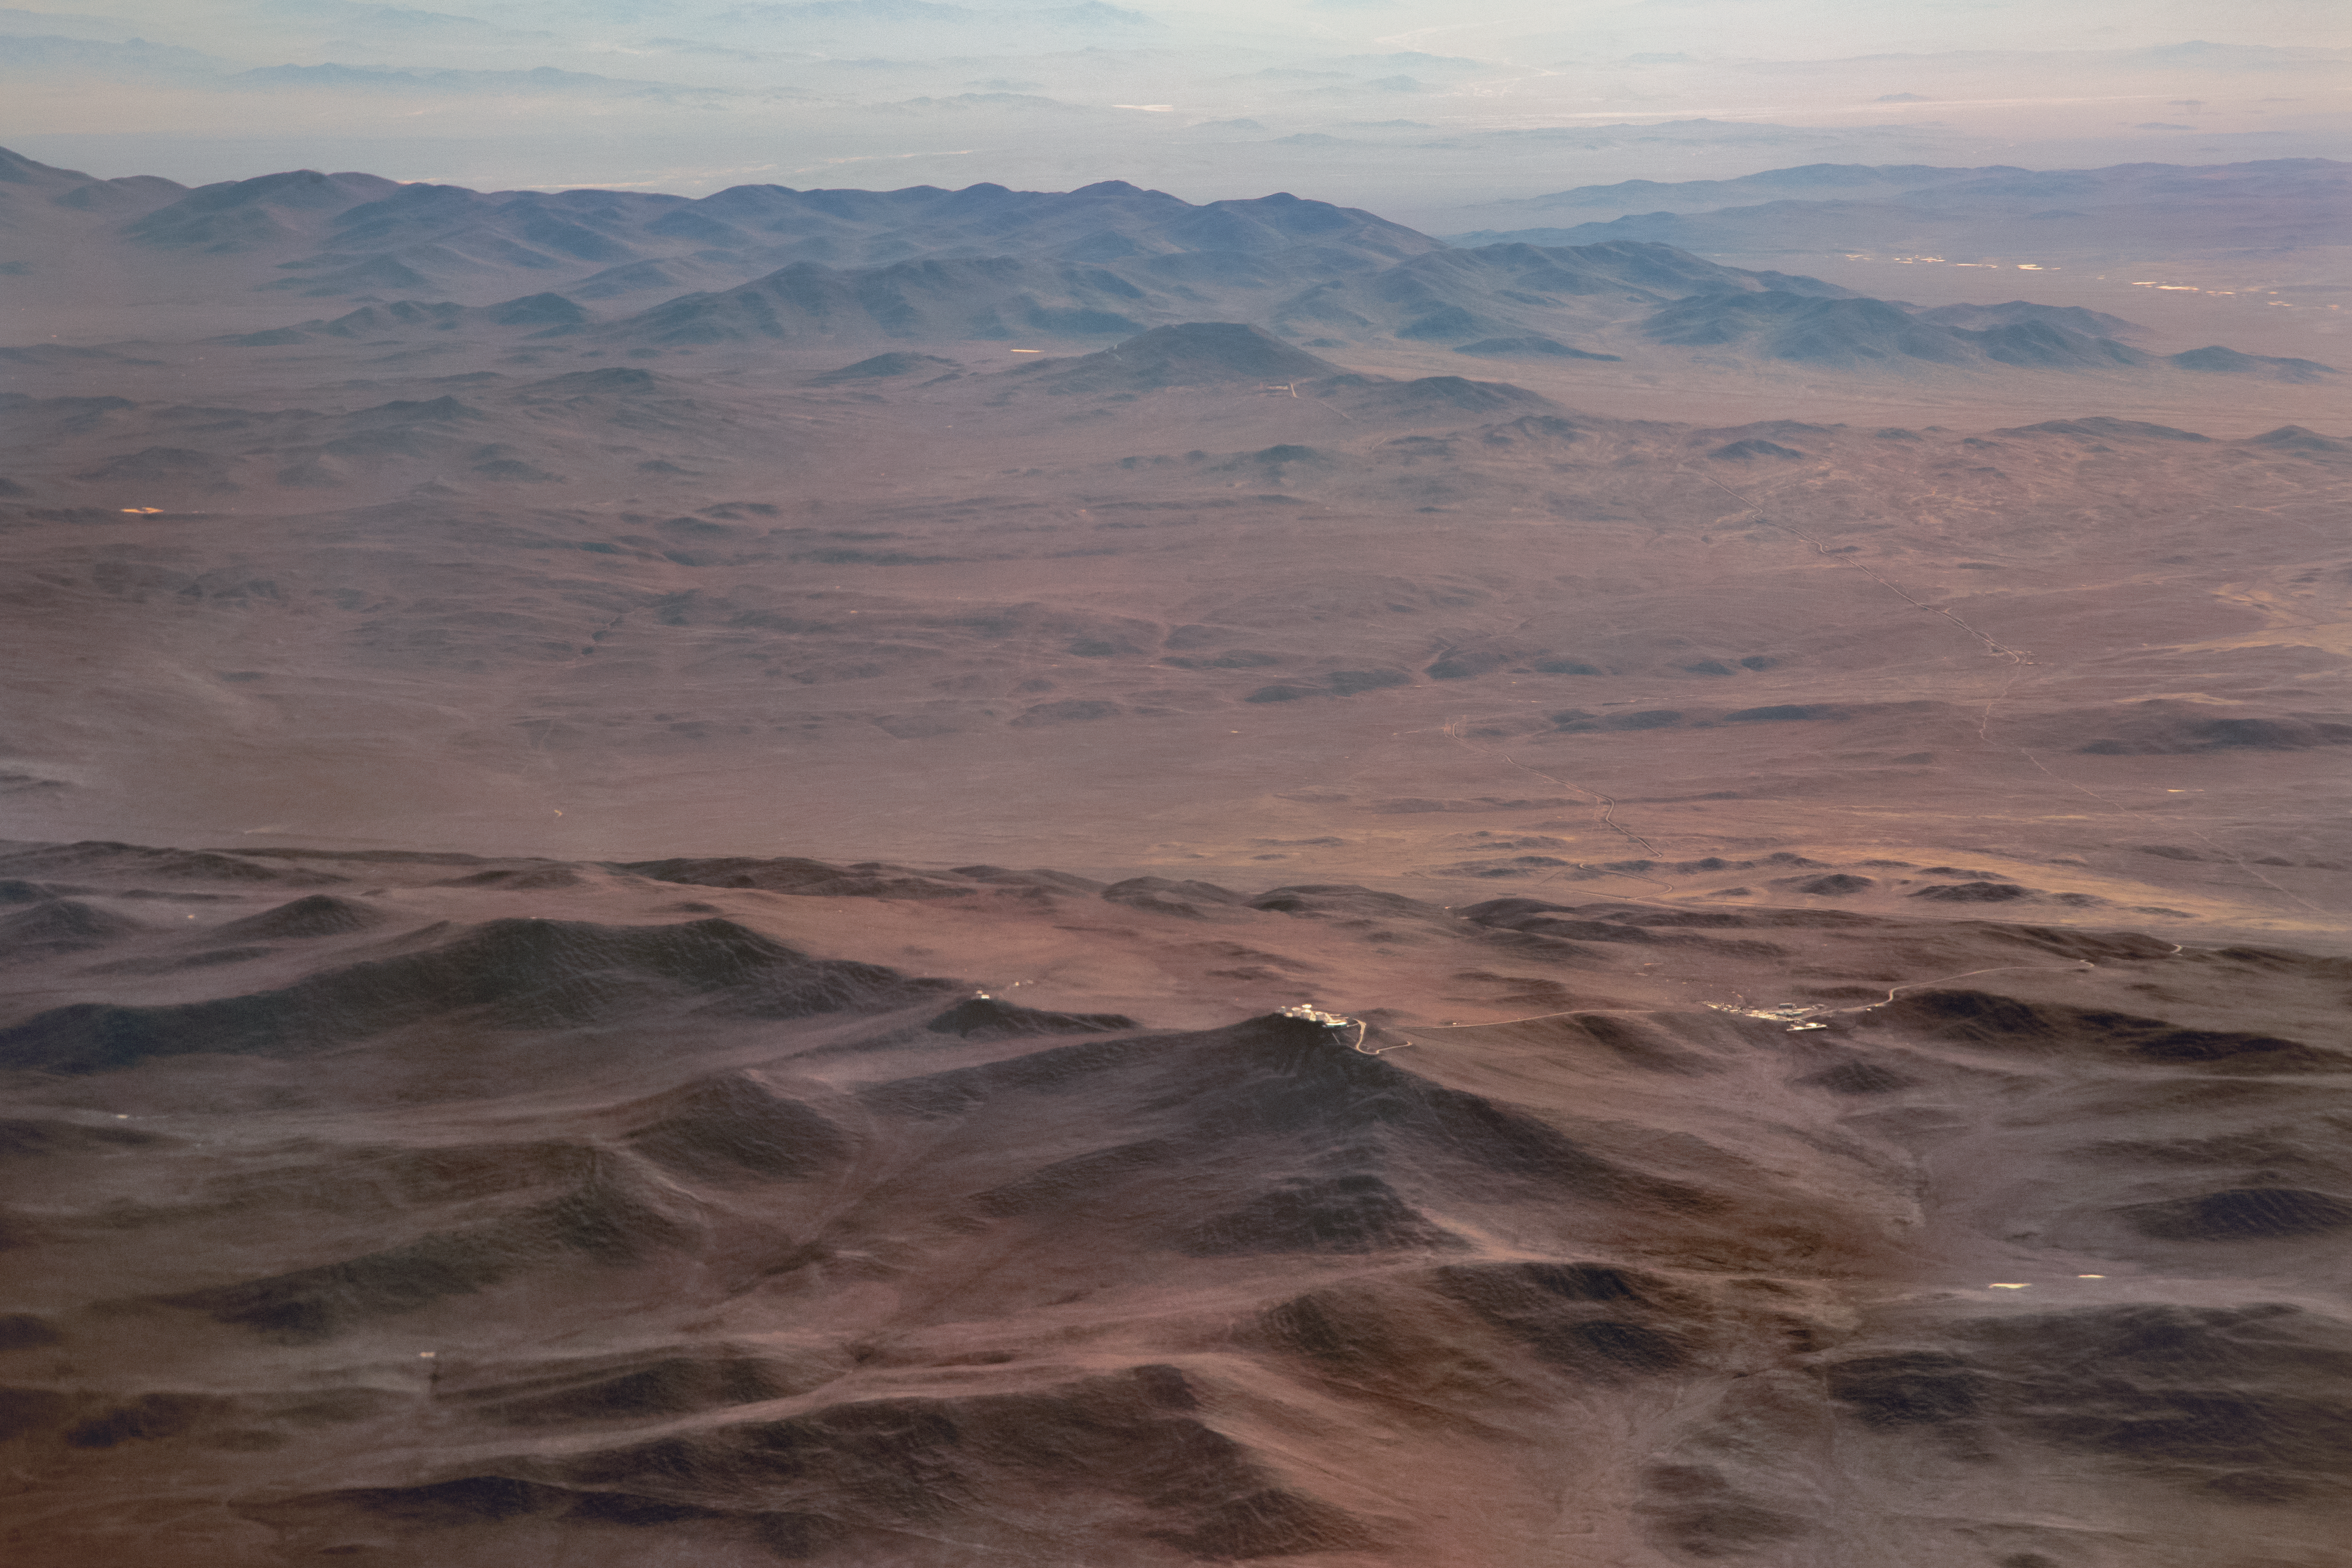

Lost in the desert

Aerial view of the dry, barren Atacama desert, home to ESO's Paranal Observatory. At 2635 metres above sea level, Paranal Observatory is one of the very best astronomical observing sites in the world and is the flagship facility for European ground-based astronomy. It hosts several world-class telescopes; among them are the Very Large Telescope, the Visible and Infrared Survey Telescope for Astronomy, and the VLT Survey Telescope.

Credit: E. Facon/ESO